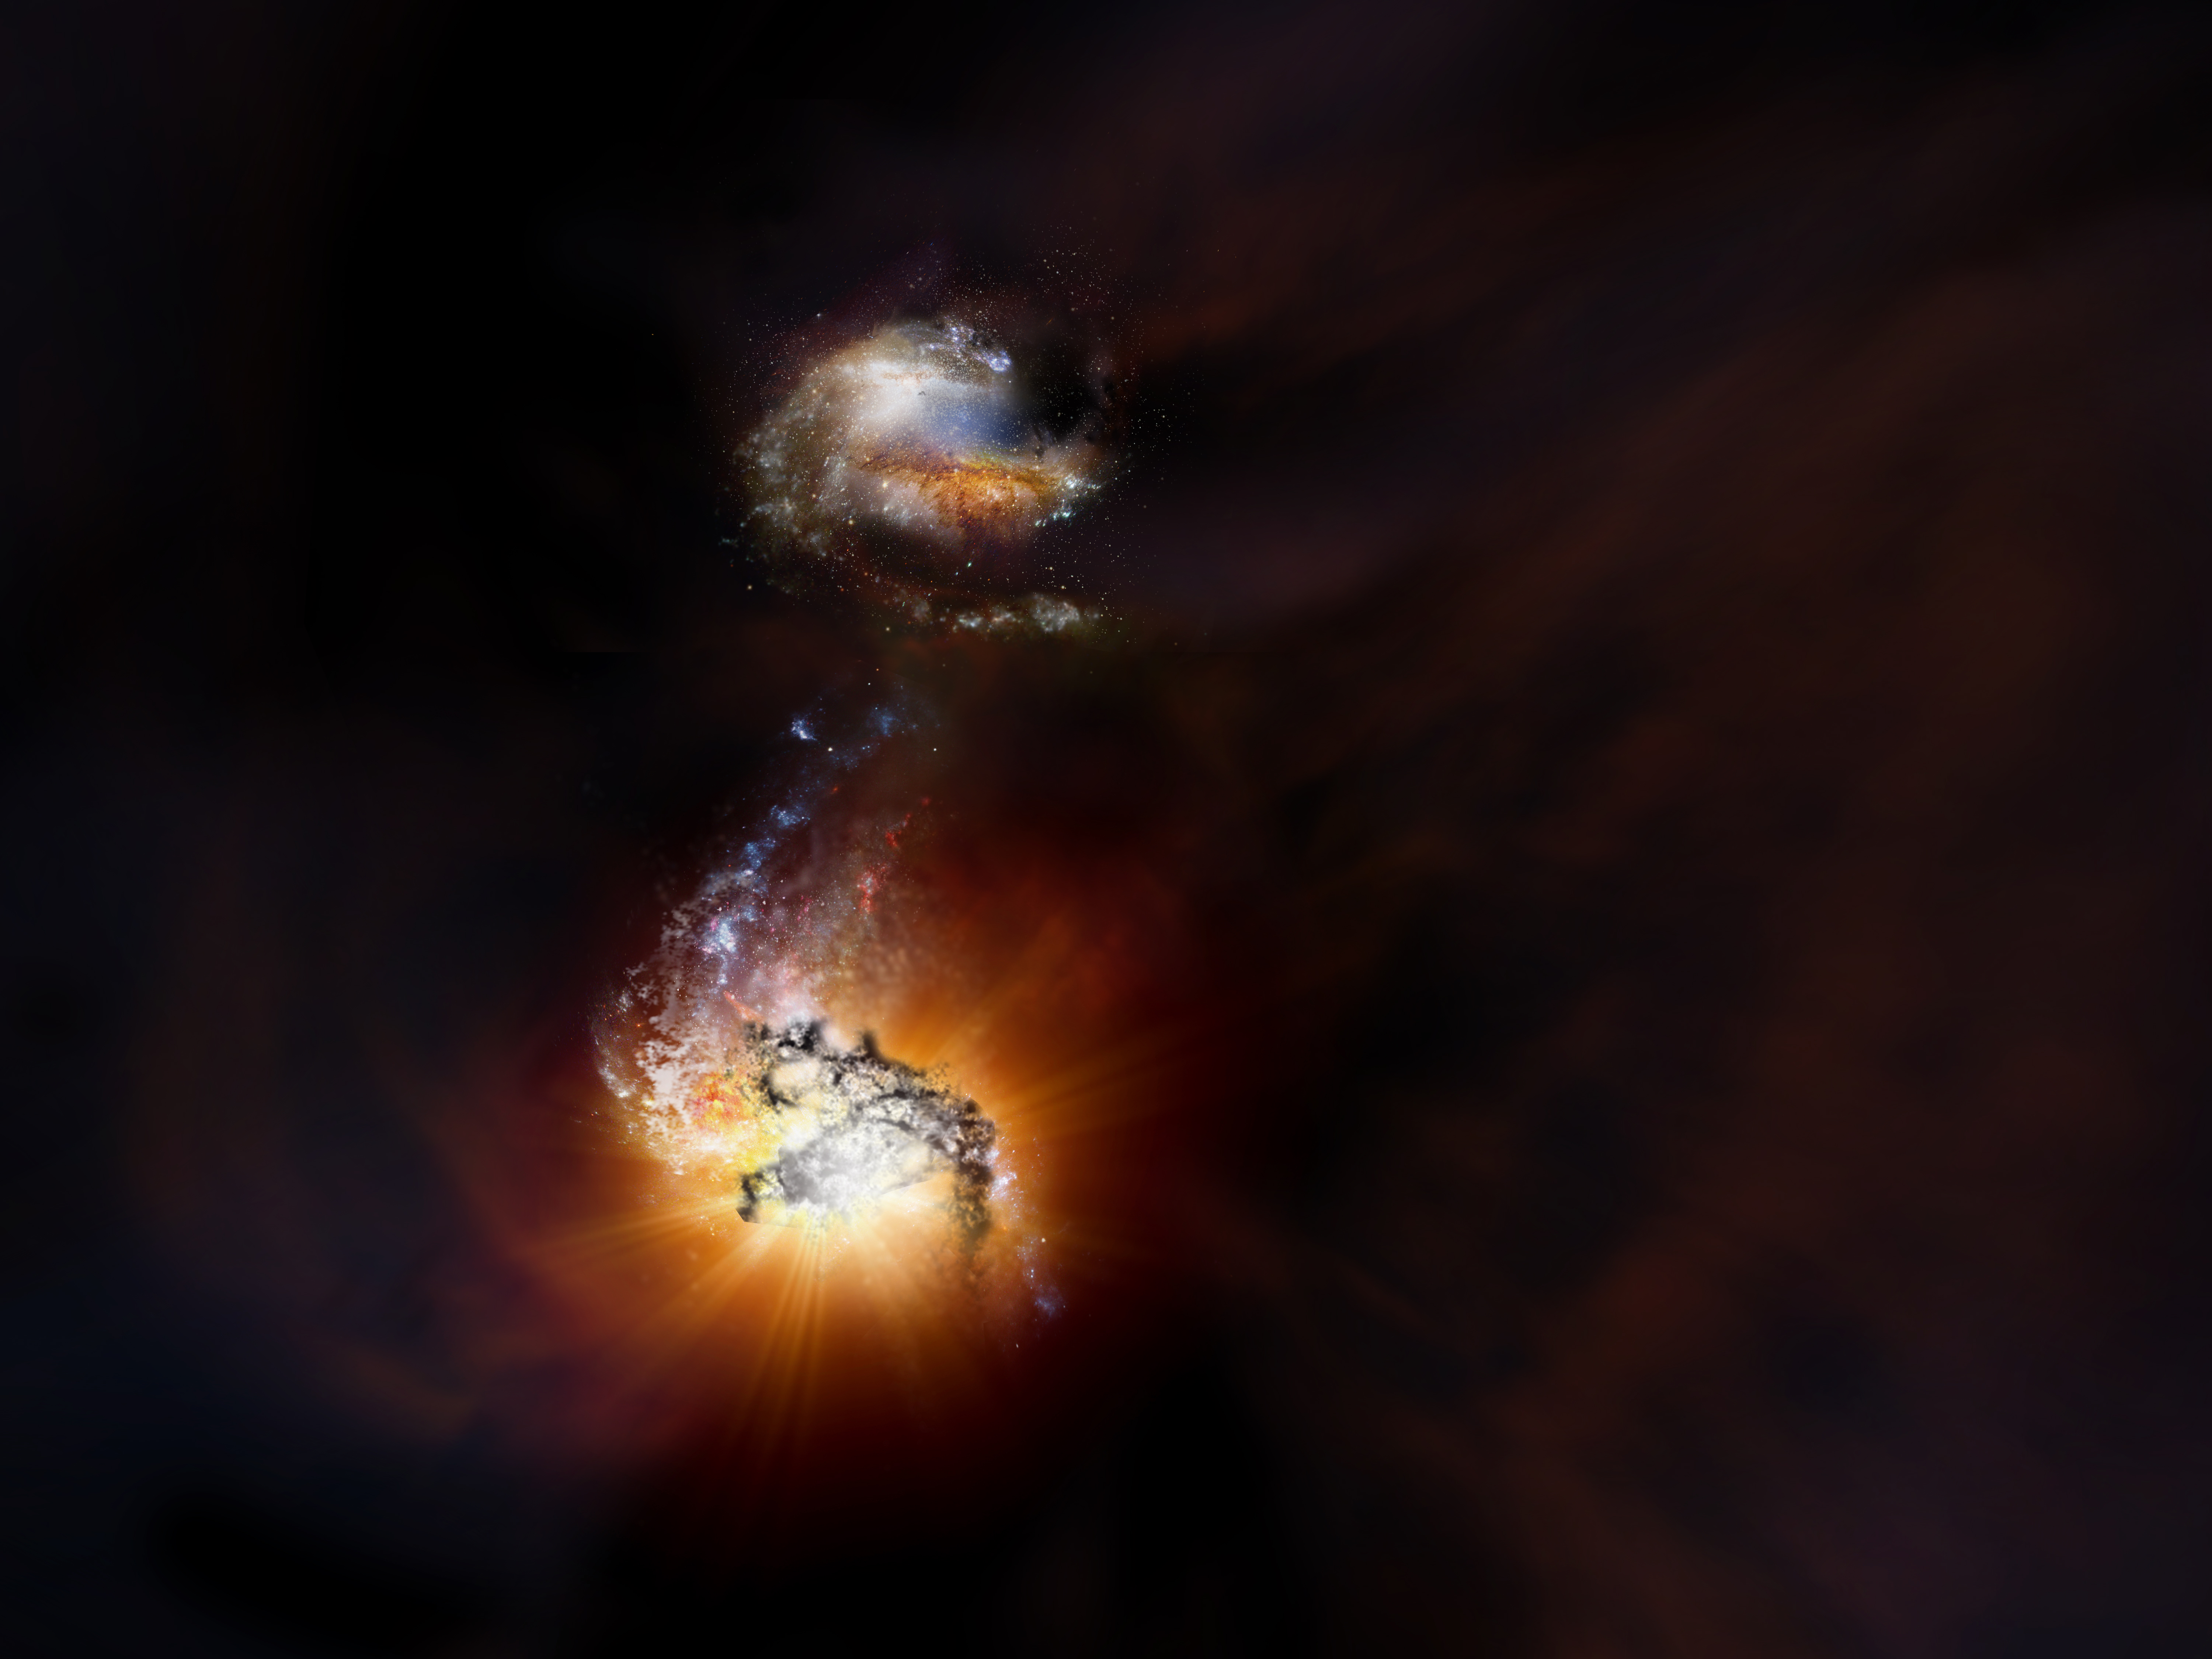

A Starbursting Merger in the Early Universe

Artist impression of two starbursting galaxies beginning to merge in the early universe.

Credit: NRAO/AUI/NSF; D. Berry